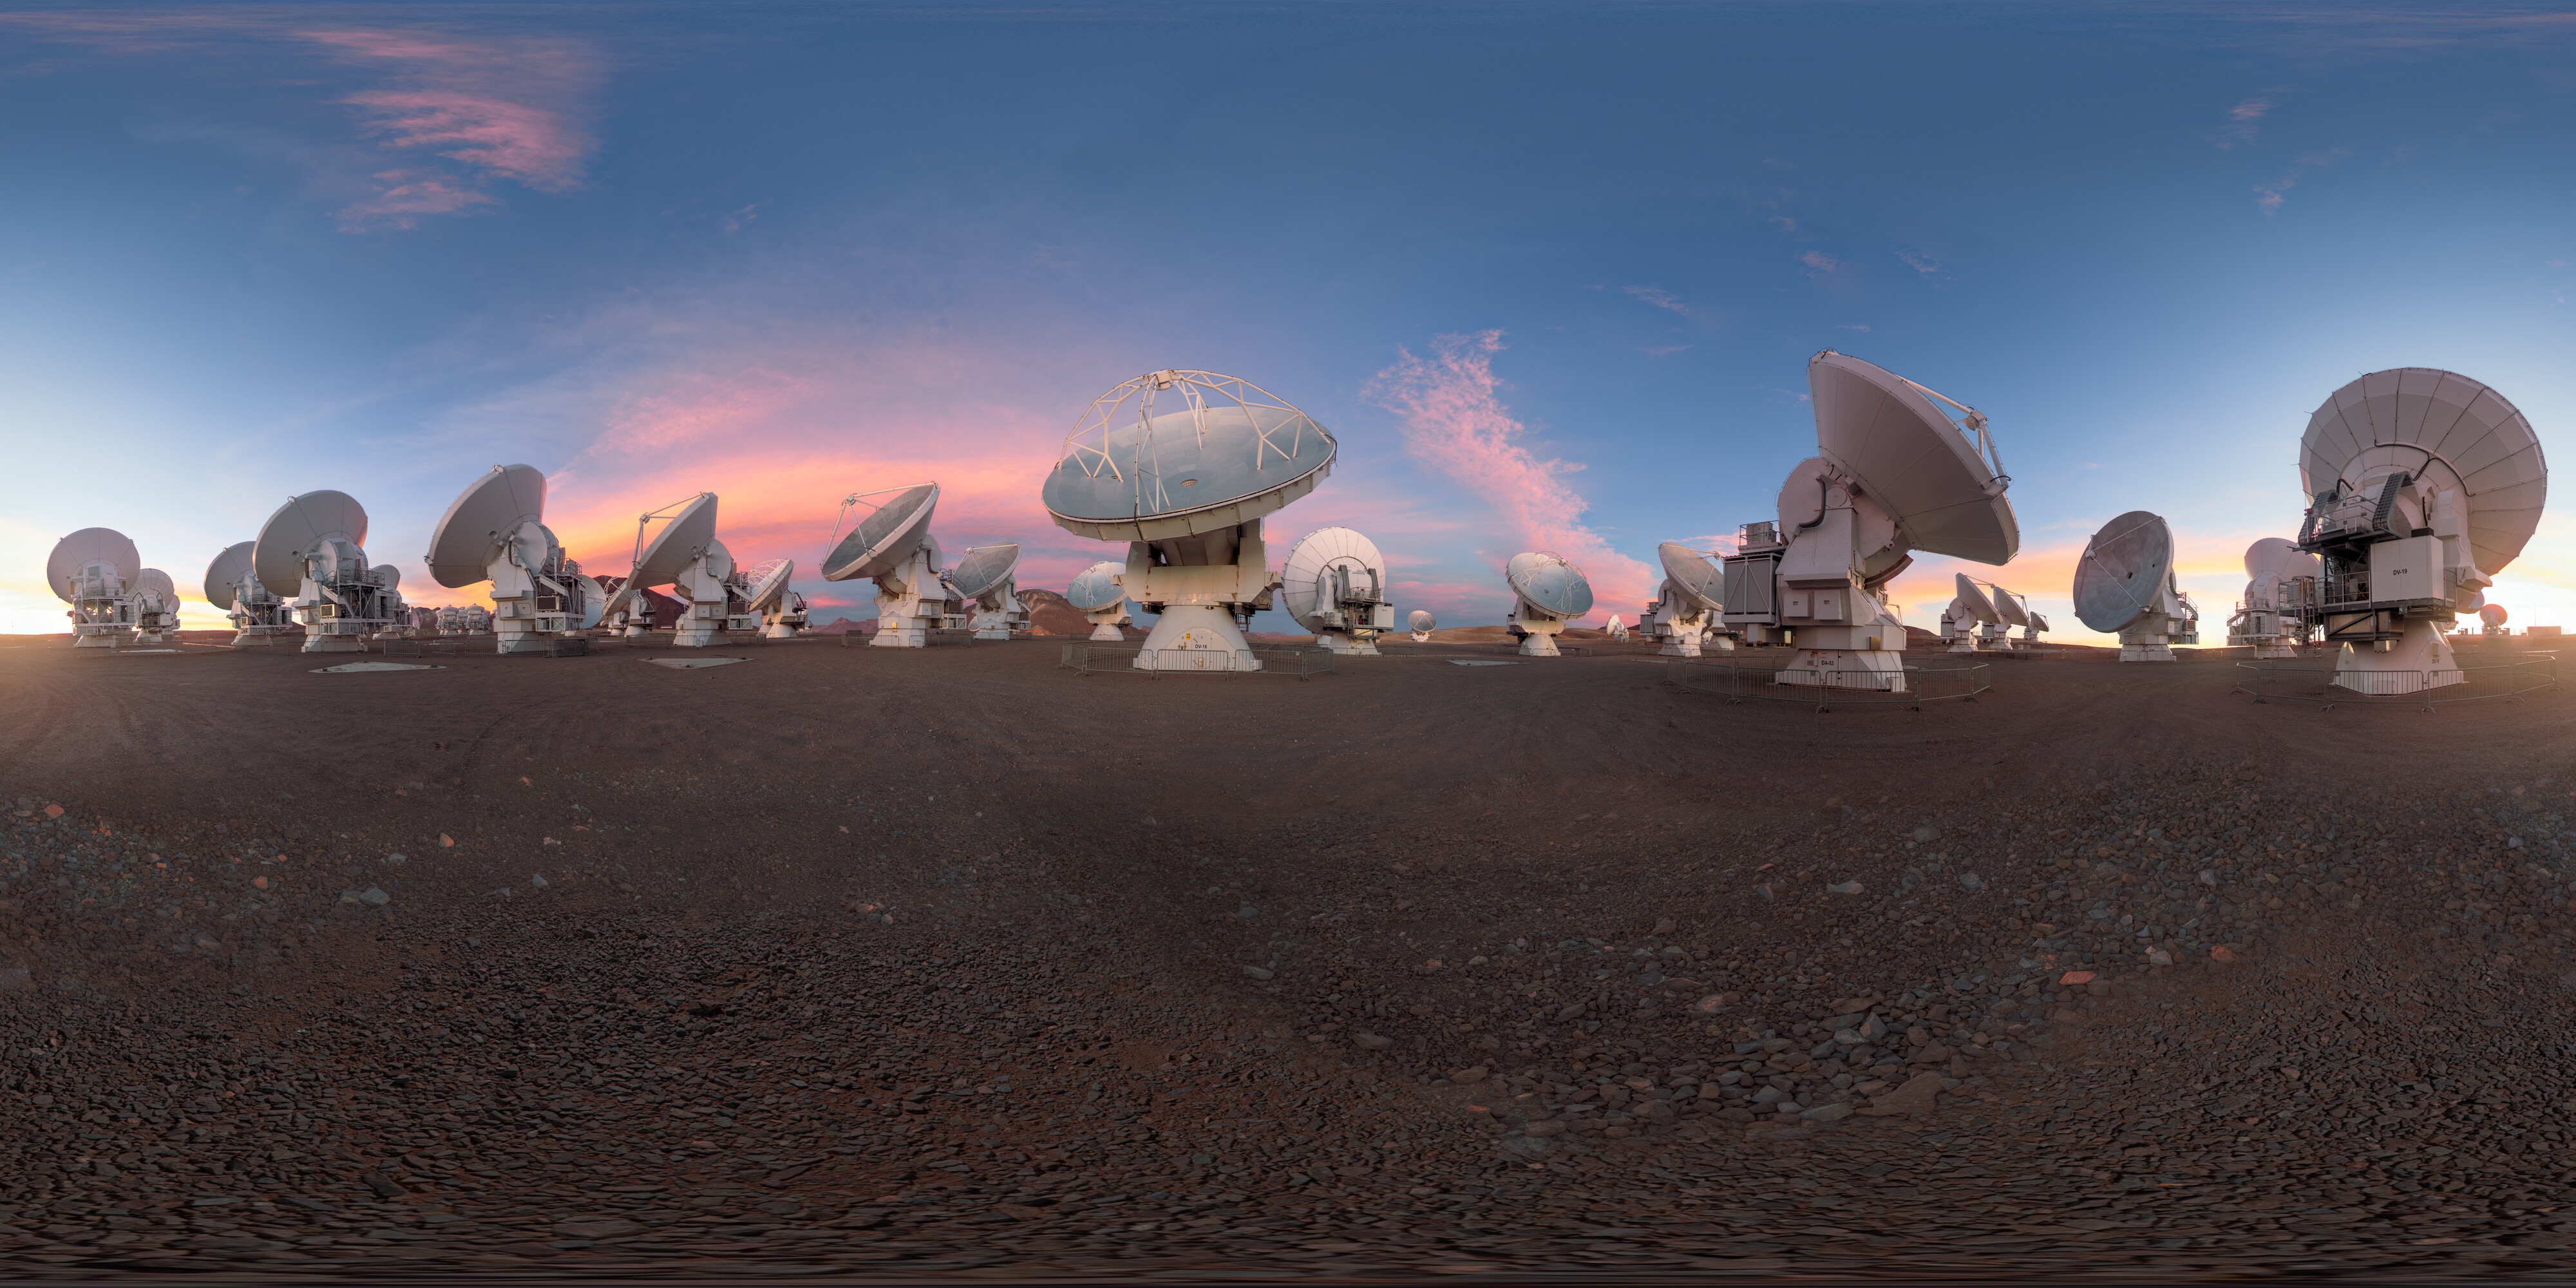

Dusky Light on the ALMA Antennas

This equirectangular panorama captures the ALMA telescope as dusk begins to fall, turning the sky a into a bright palette of color. ALMA may not look like a single telescope, but this battalion of high-precision antennas work together to observe the coolest components of the universe.

Credit: P. Horálek/ESO